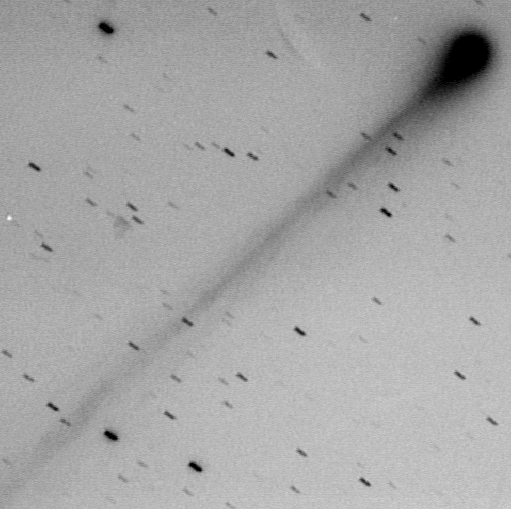

Bright comet 1995 Q1

This image of Bright Comet 1995 Q1 shows the comet head (coma) and the intricate structure of the innermost part of the long, narrow tail that points towards SE, i.e. away from the Sun. This photo was made with an emulsion-filtre combination that registers blue light from the molecules and ions in the coma and tail. The appearance of the tail changes rapidly due to the strong influence of the solar wind at the comet's relatively close location to the Sun, about 75 million kilometres. This corresponds to half the distance between the Earth and the Sun.

Credit: ESO